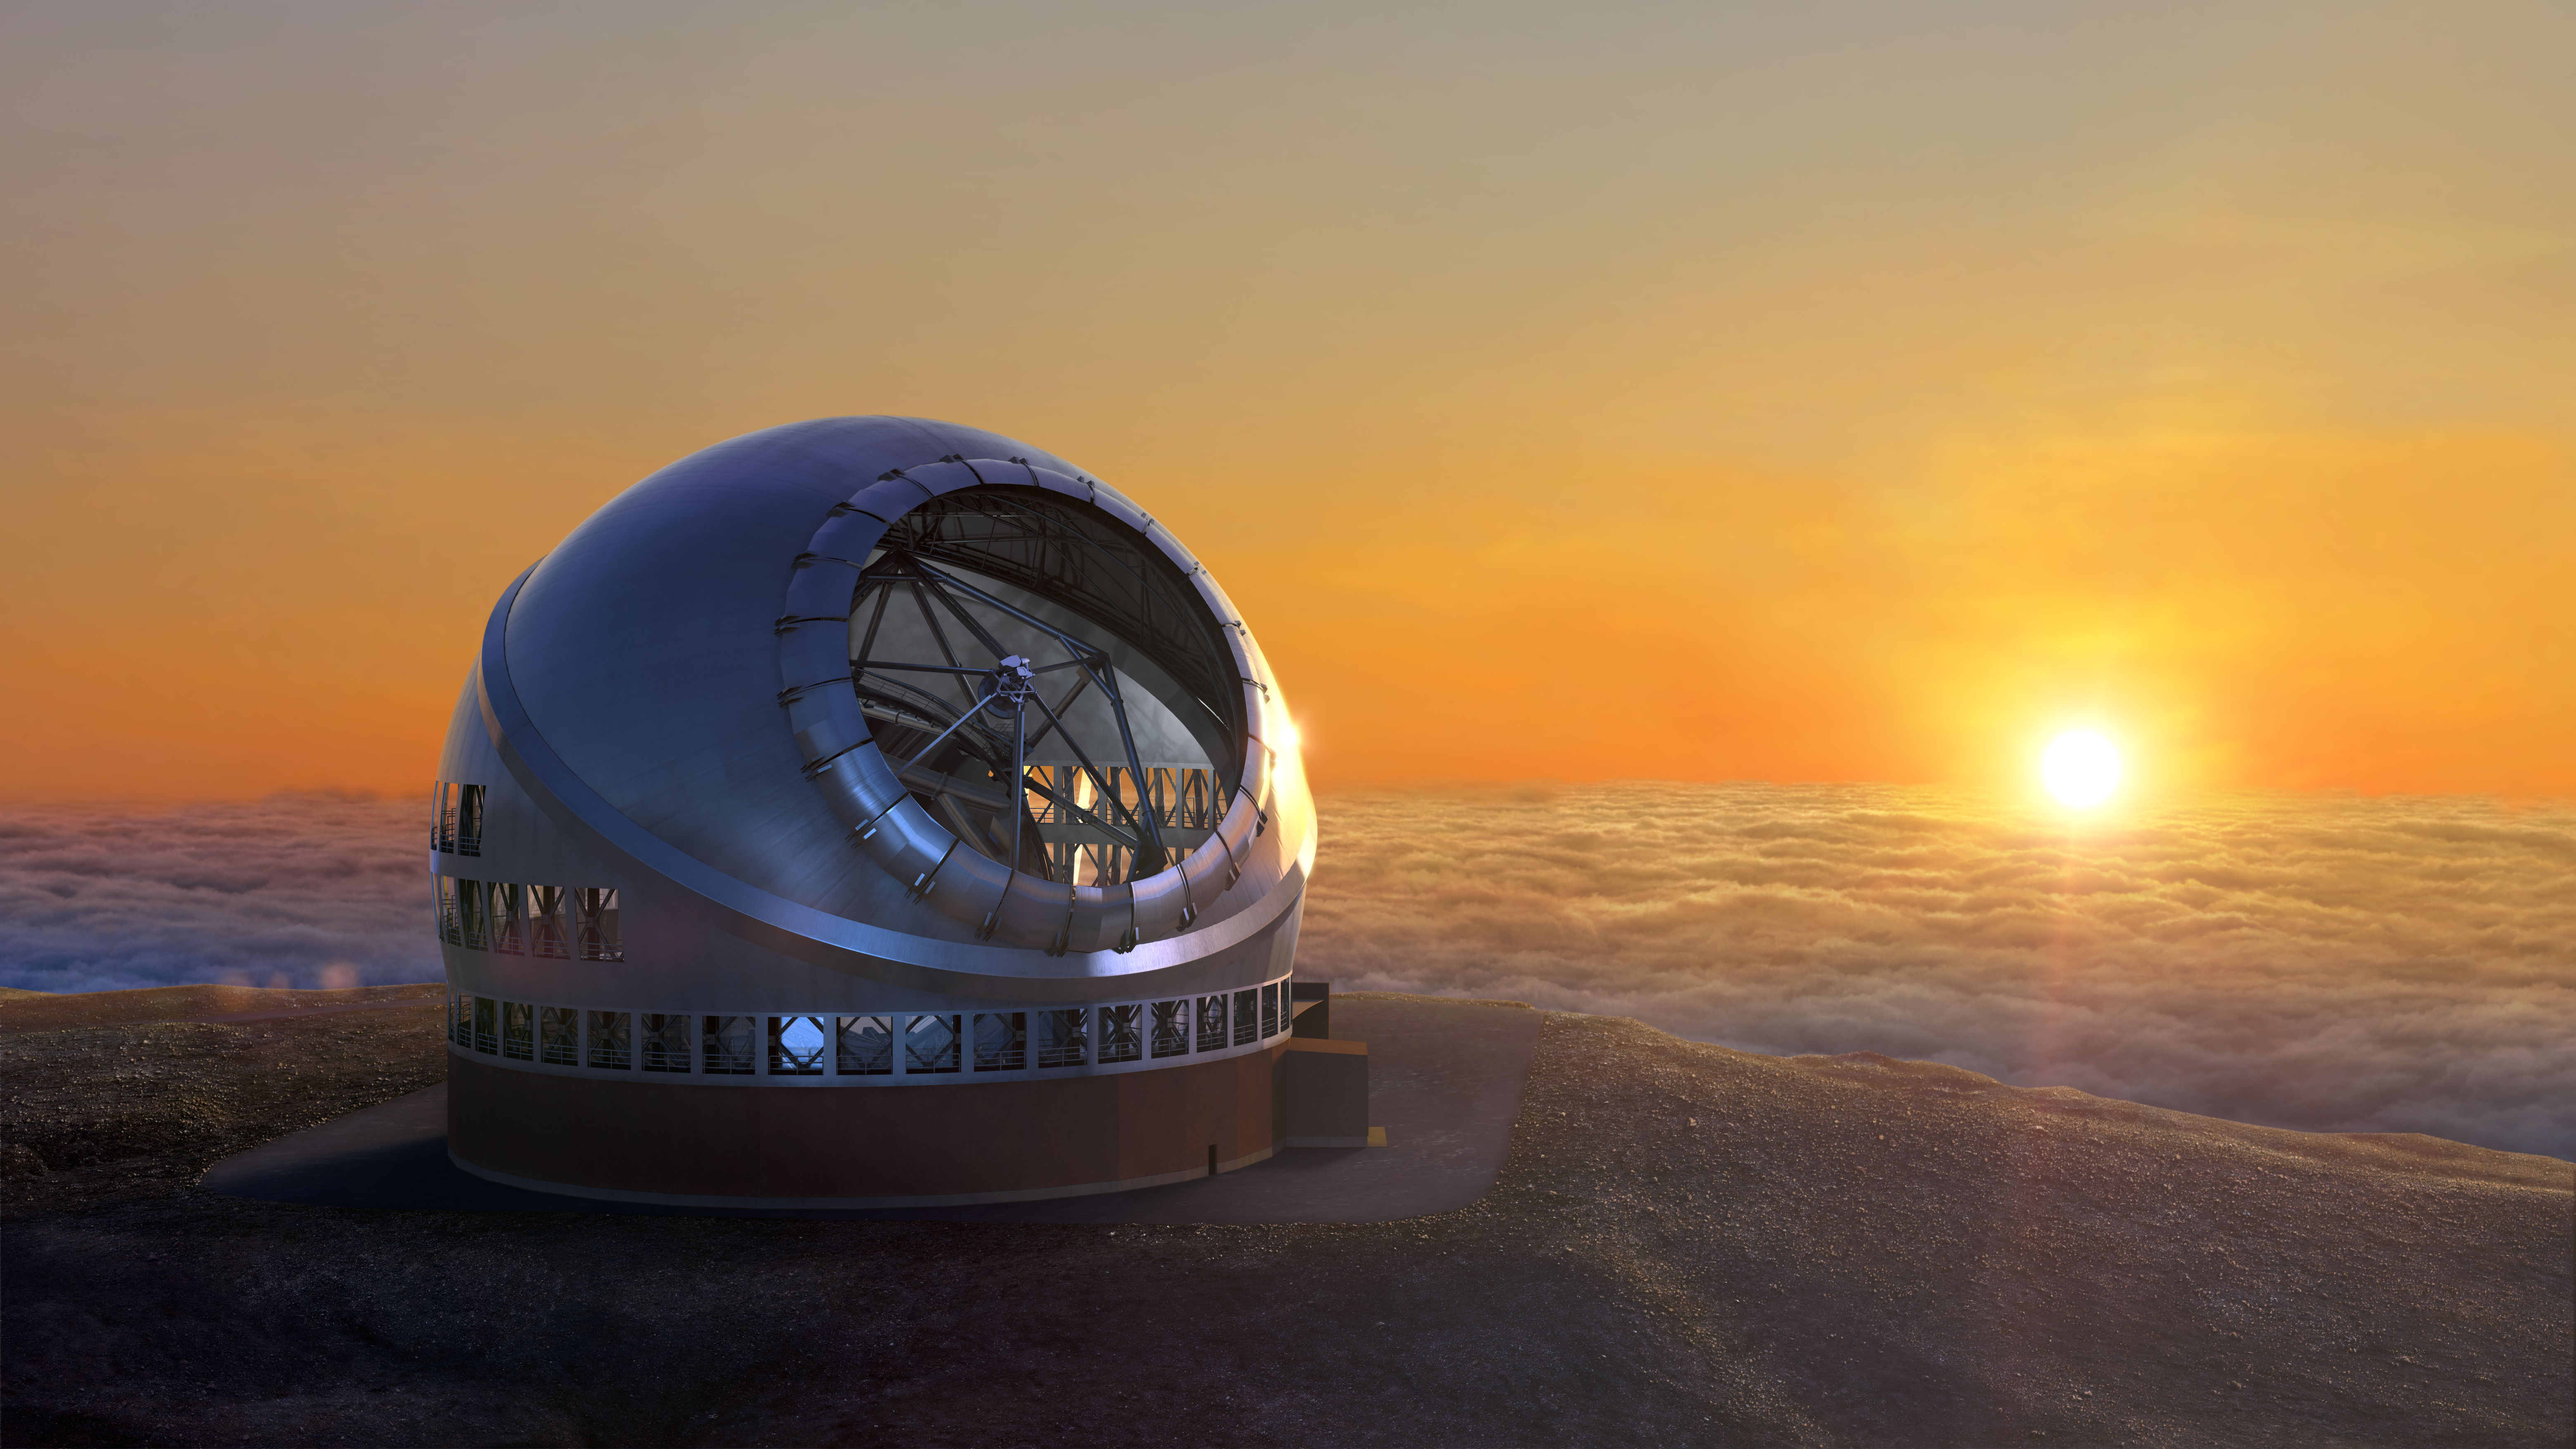

Thirty Meter Telescope Sunset

A render of the completed Thirty Meter Telescope against the backdrop of a setting sun.

Credit: TMT International Observatory/Courtesy of NAOJ with the cooperation of Mitsubishi Electric